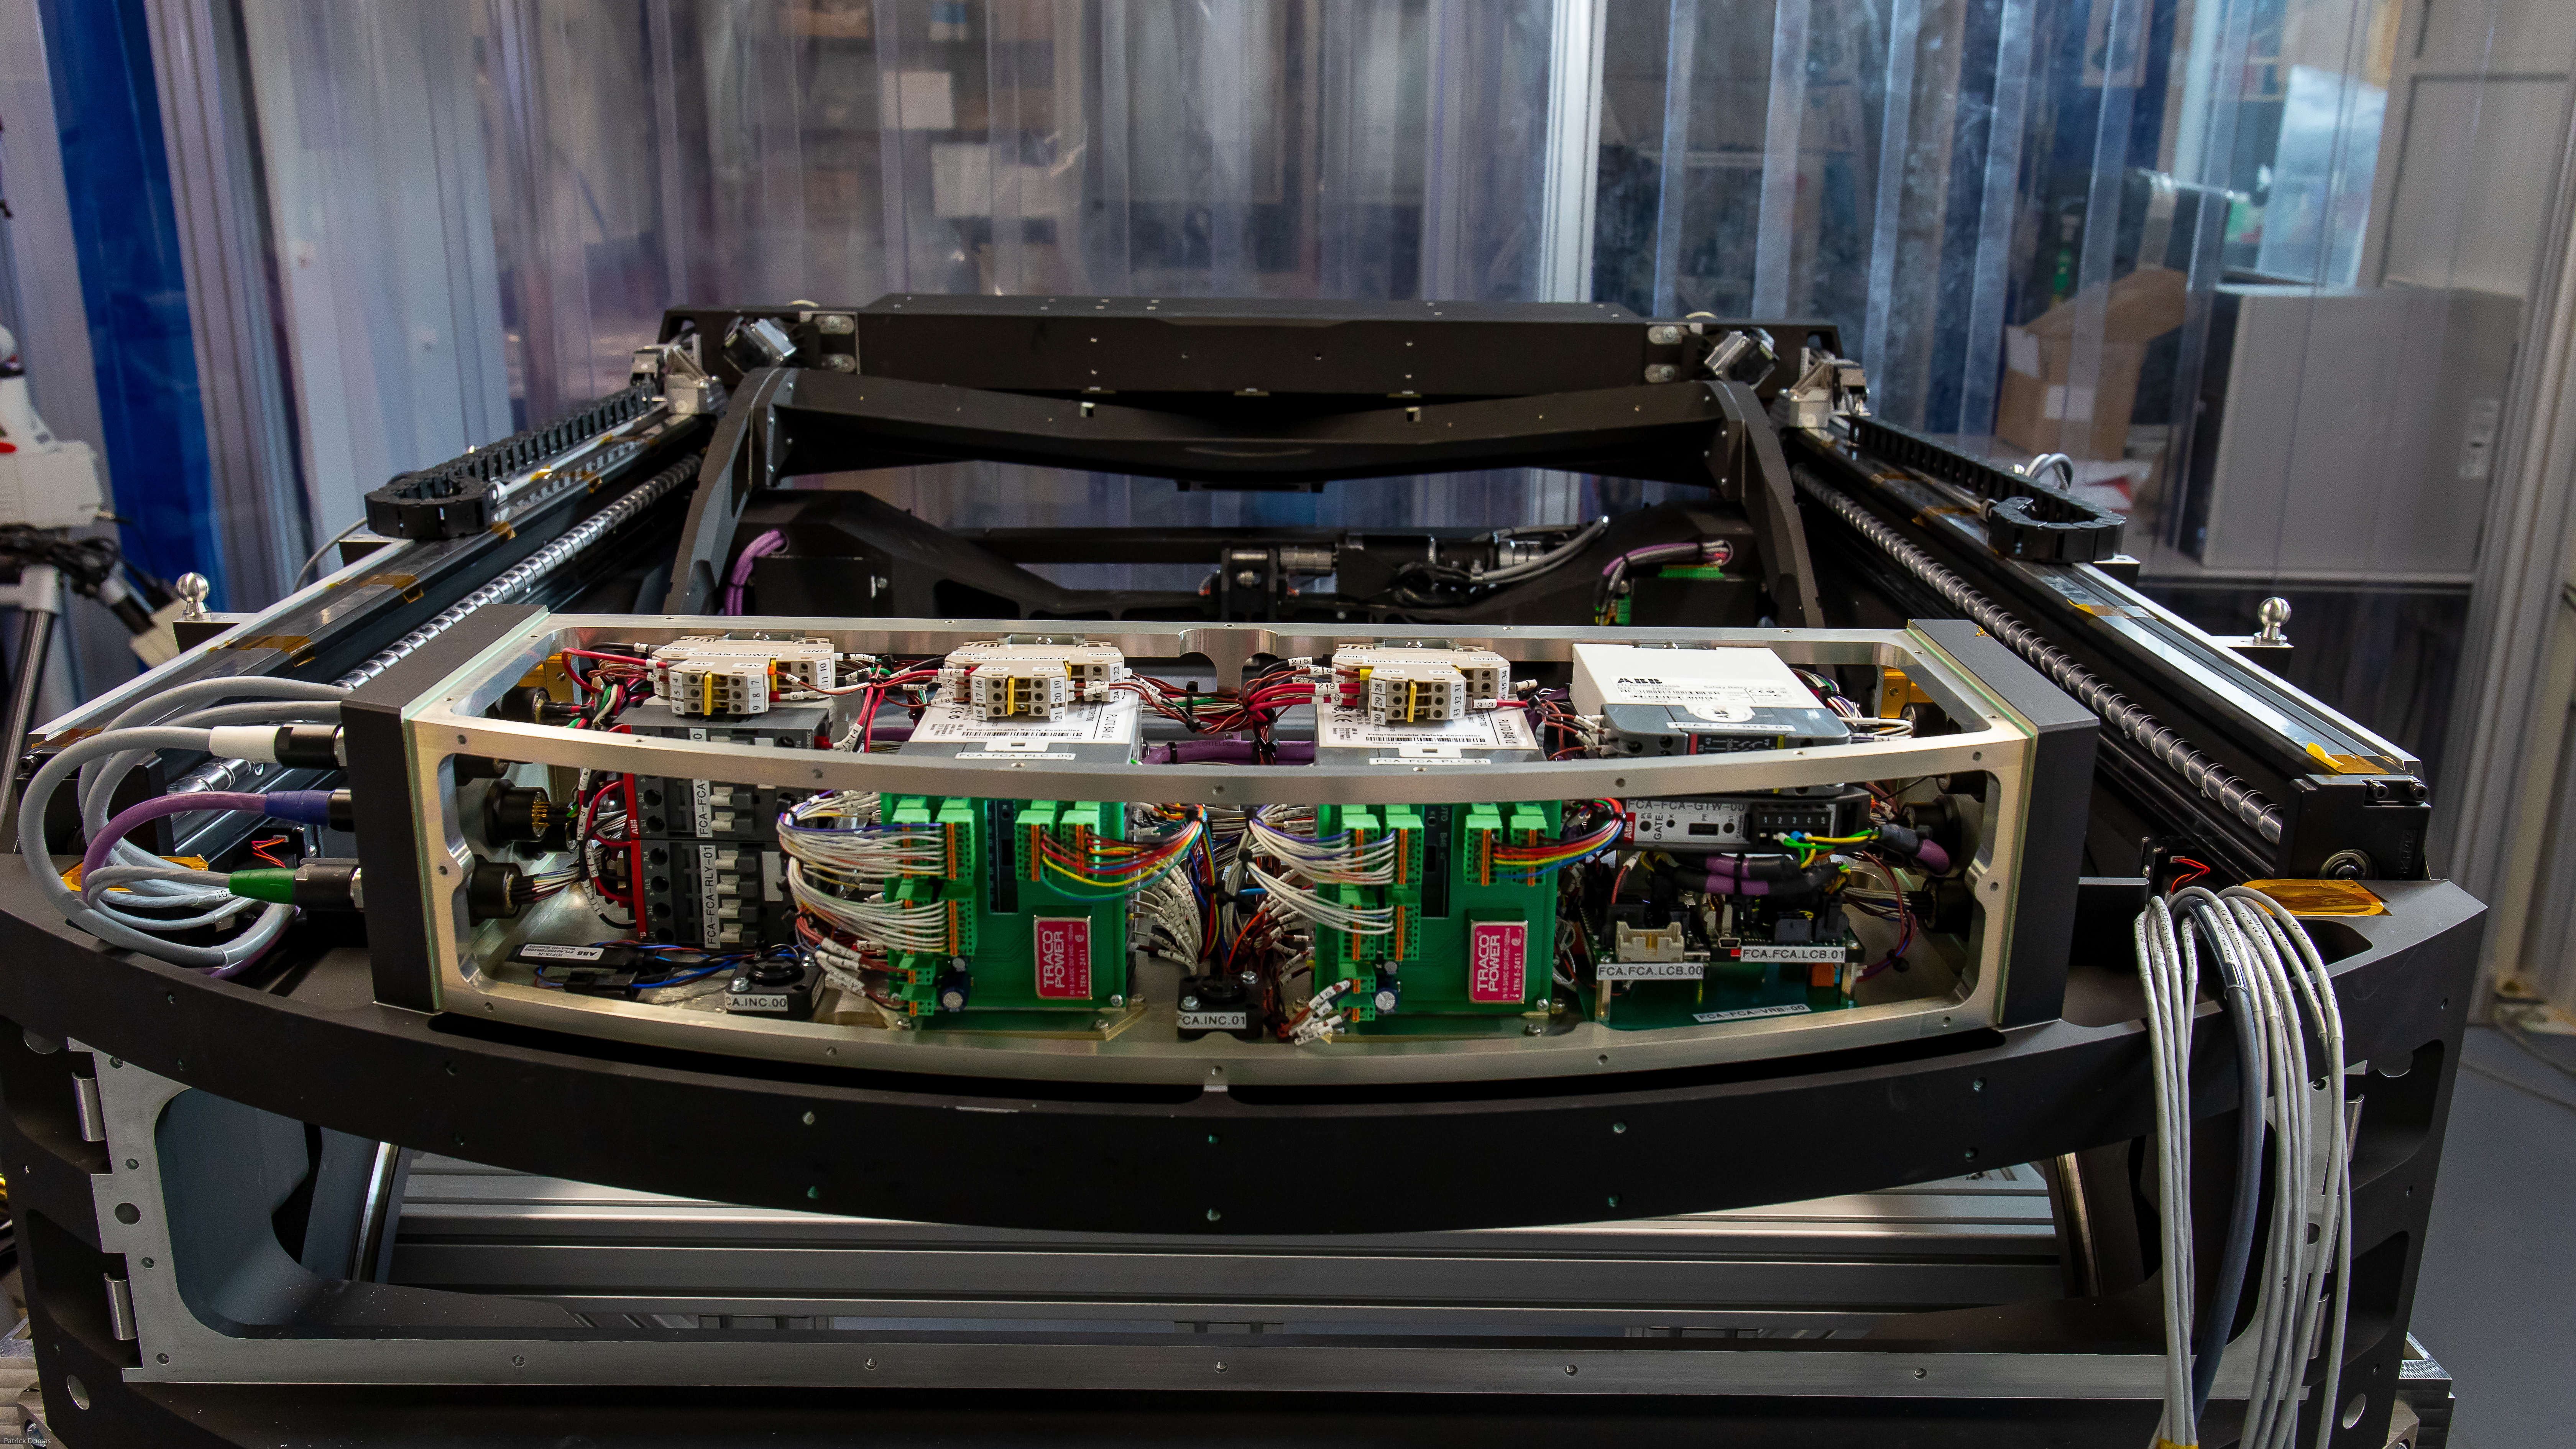

Autochanger under construction

Autochanger under construction at CPPM IN2P3 (France)

Credit: P. Dumas/IN2P3 CNRS